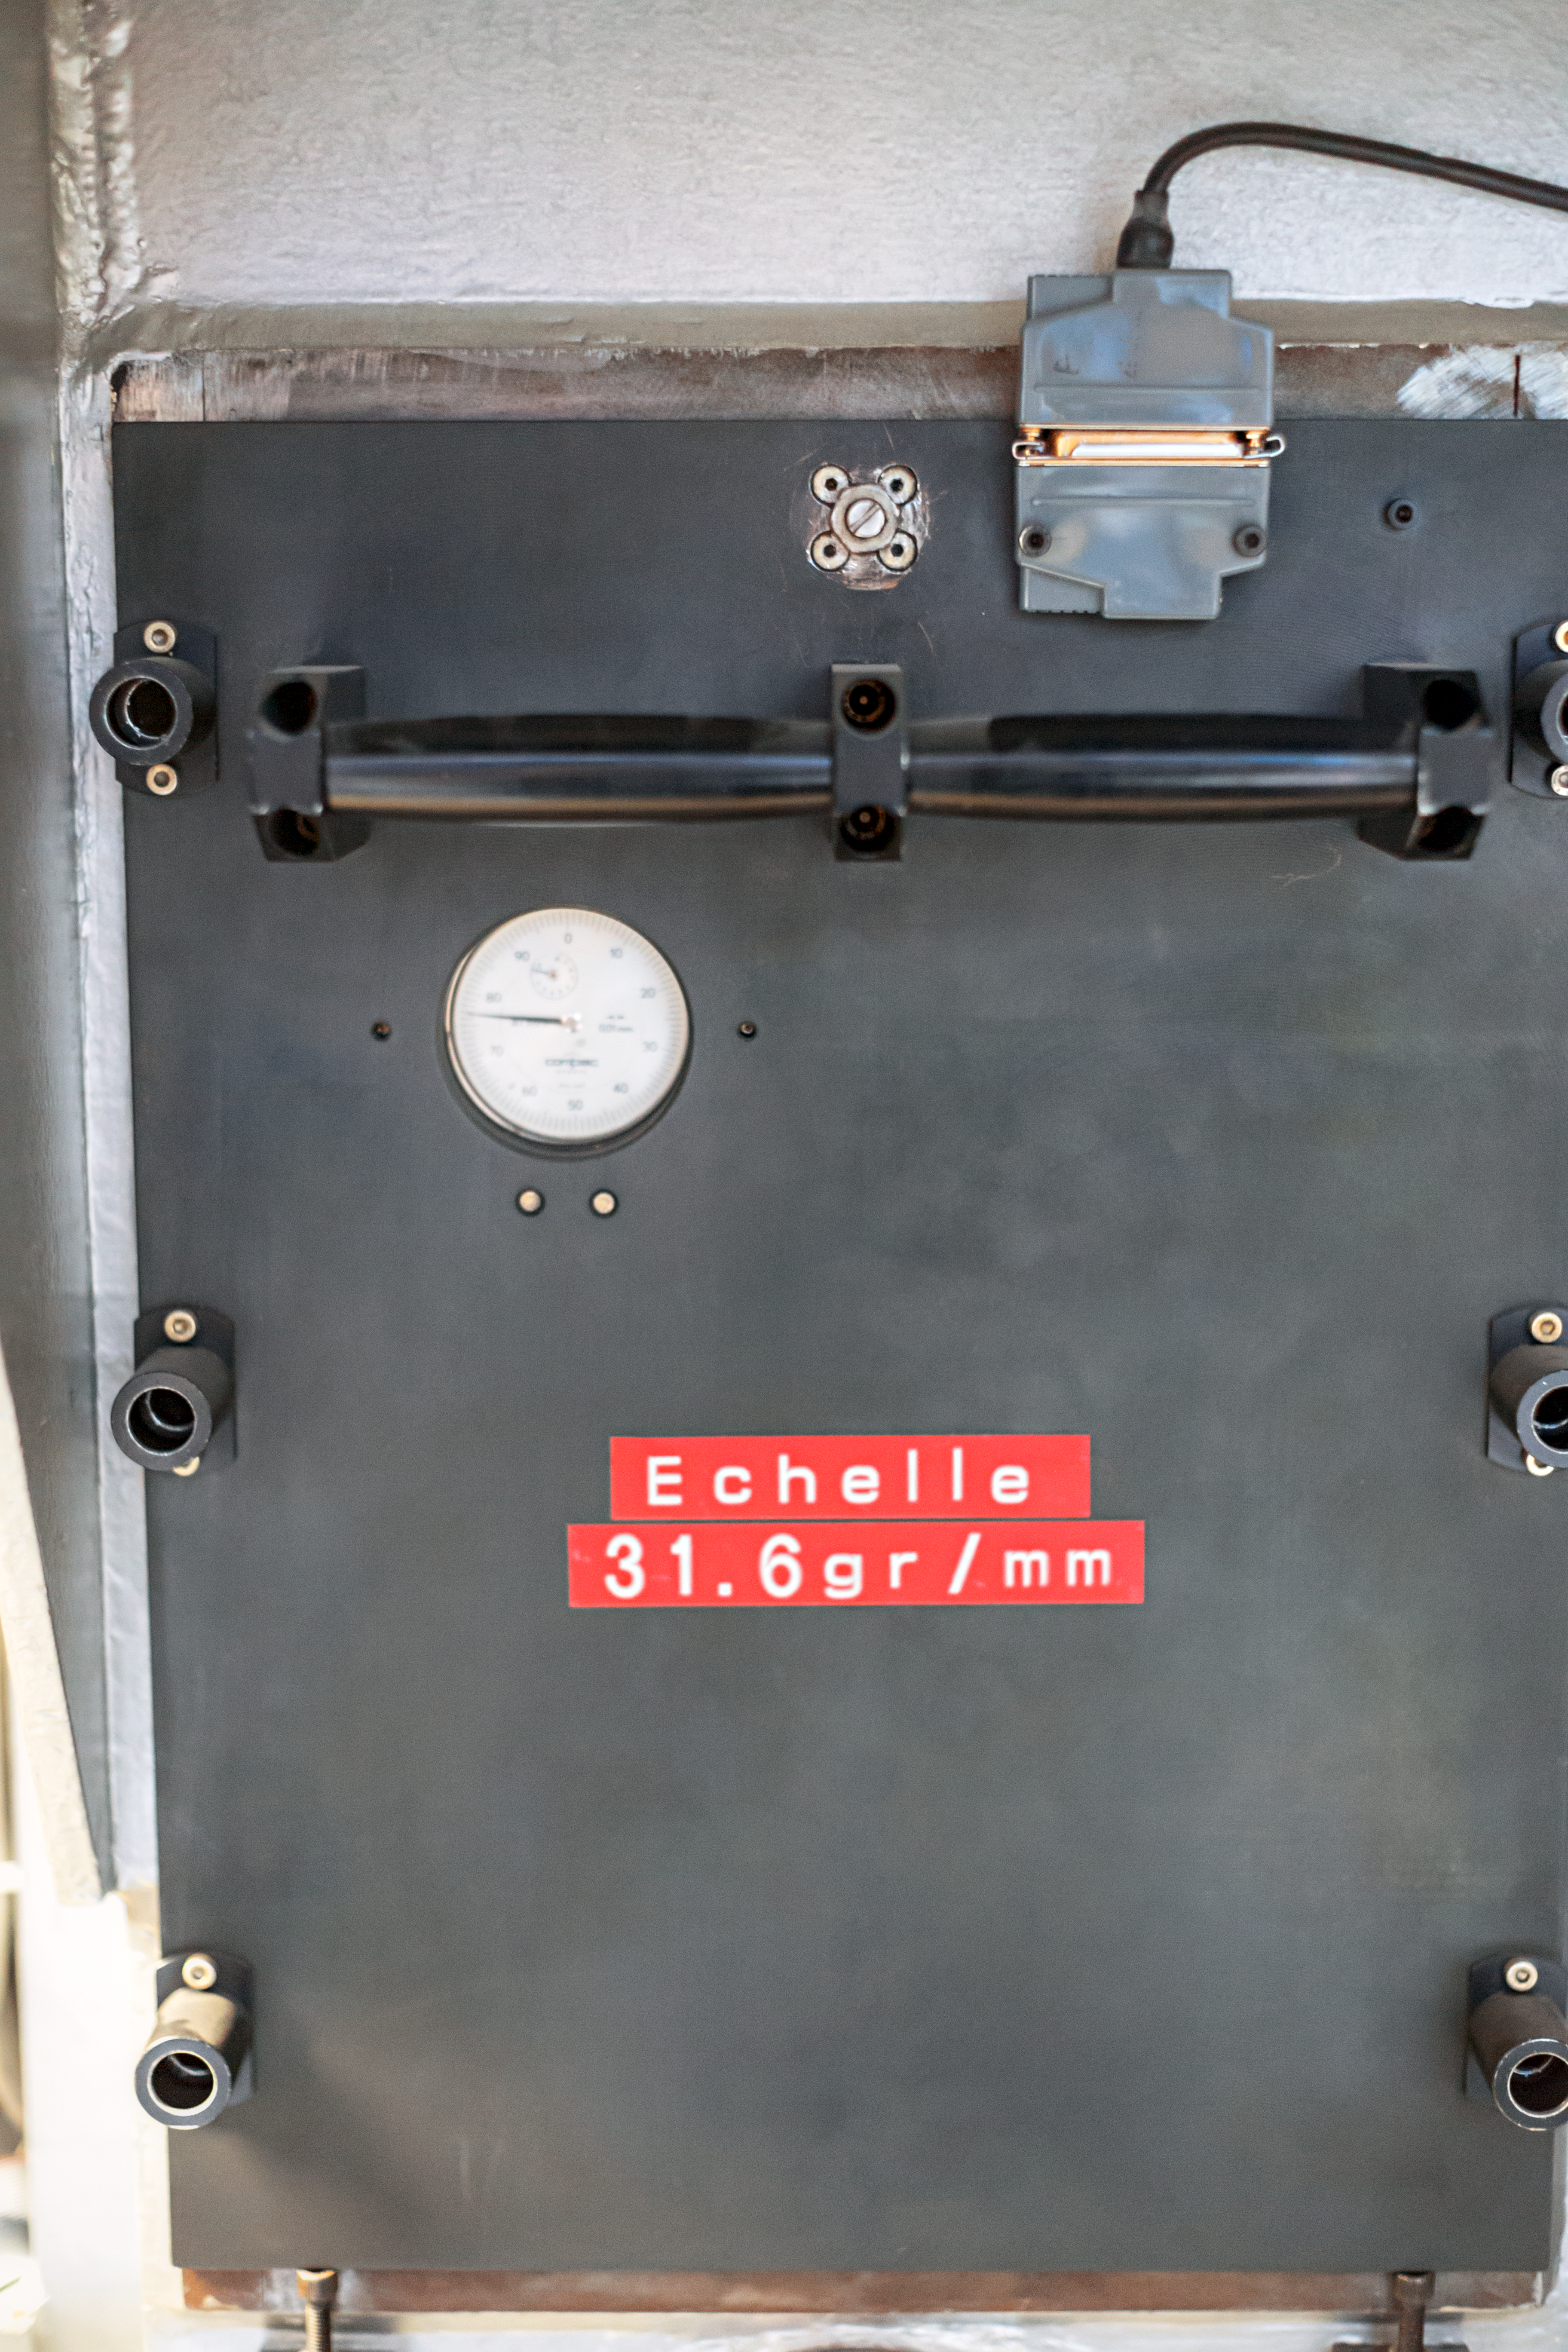

CASPEC's echelle grating

Detail of the CASPEC instrument at the La Silla Observatory.

Credit: ESO